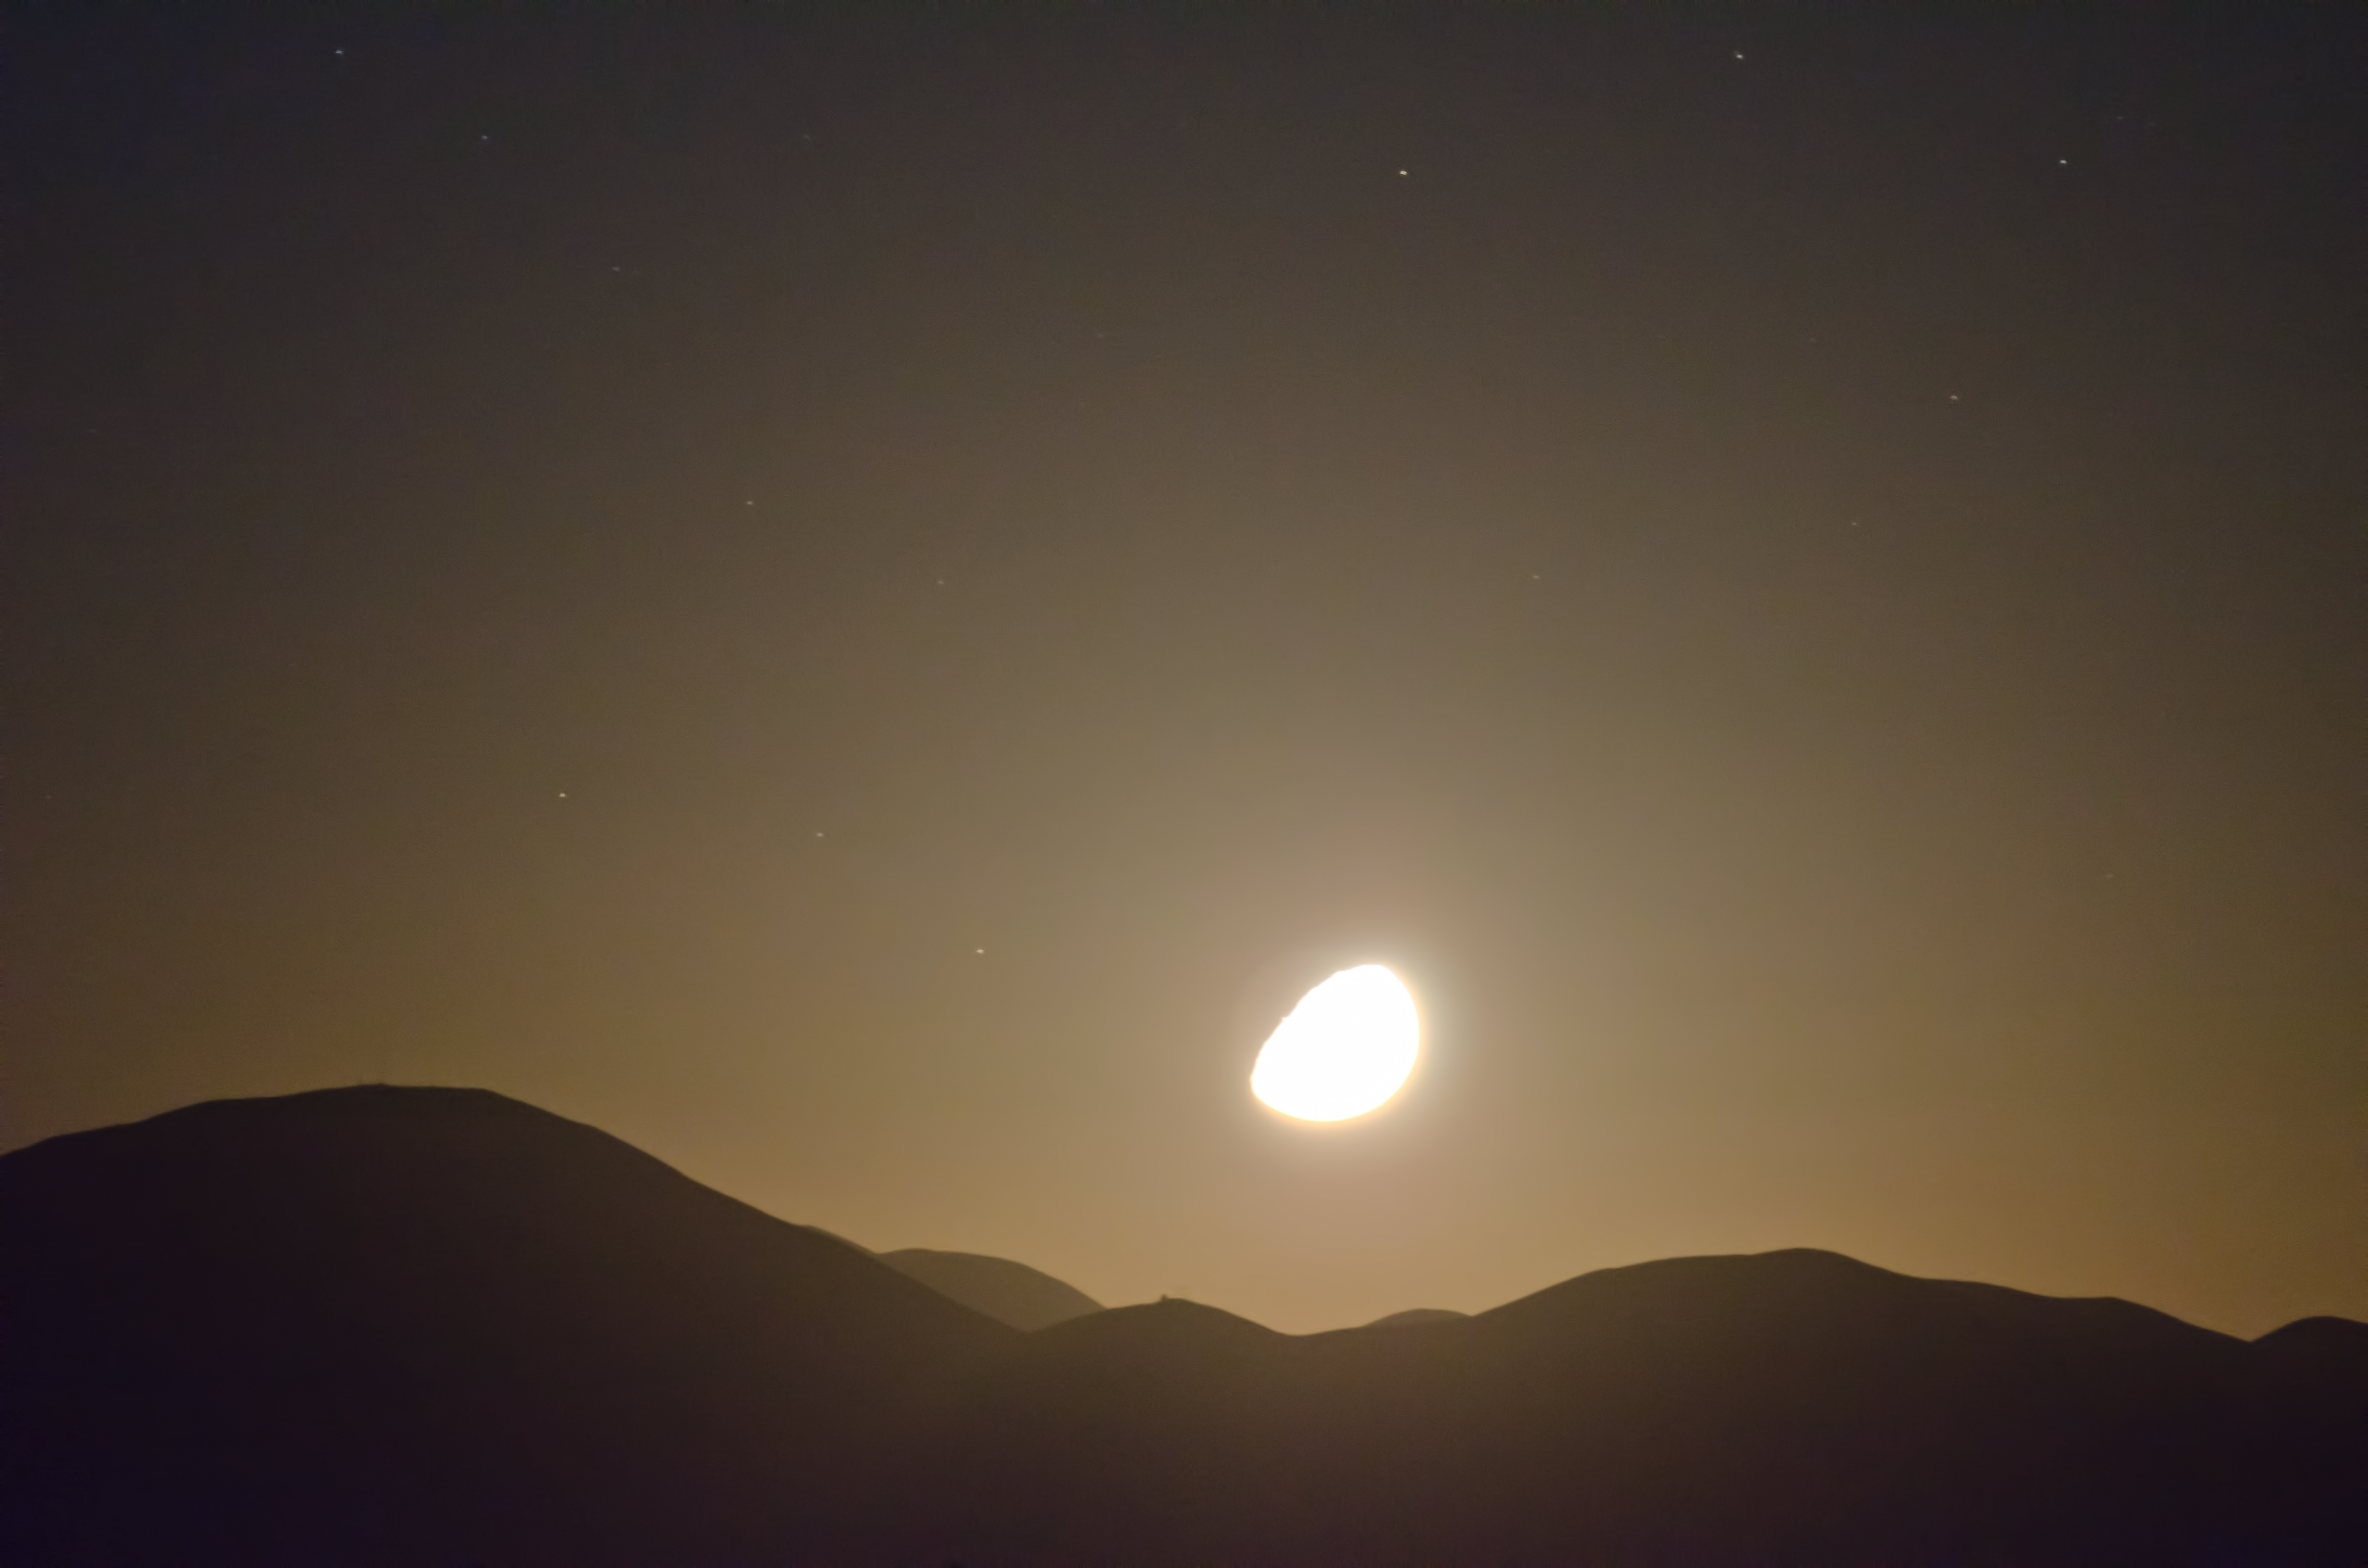

Moonlight

The Moon is often an unwelcome sight in the sky for astronomers, as its reflected light makes it difficult to observe fainter objects such as distant galaxies.

Credit: G. Brammer/ESO